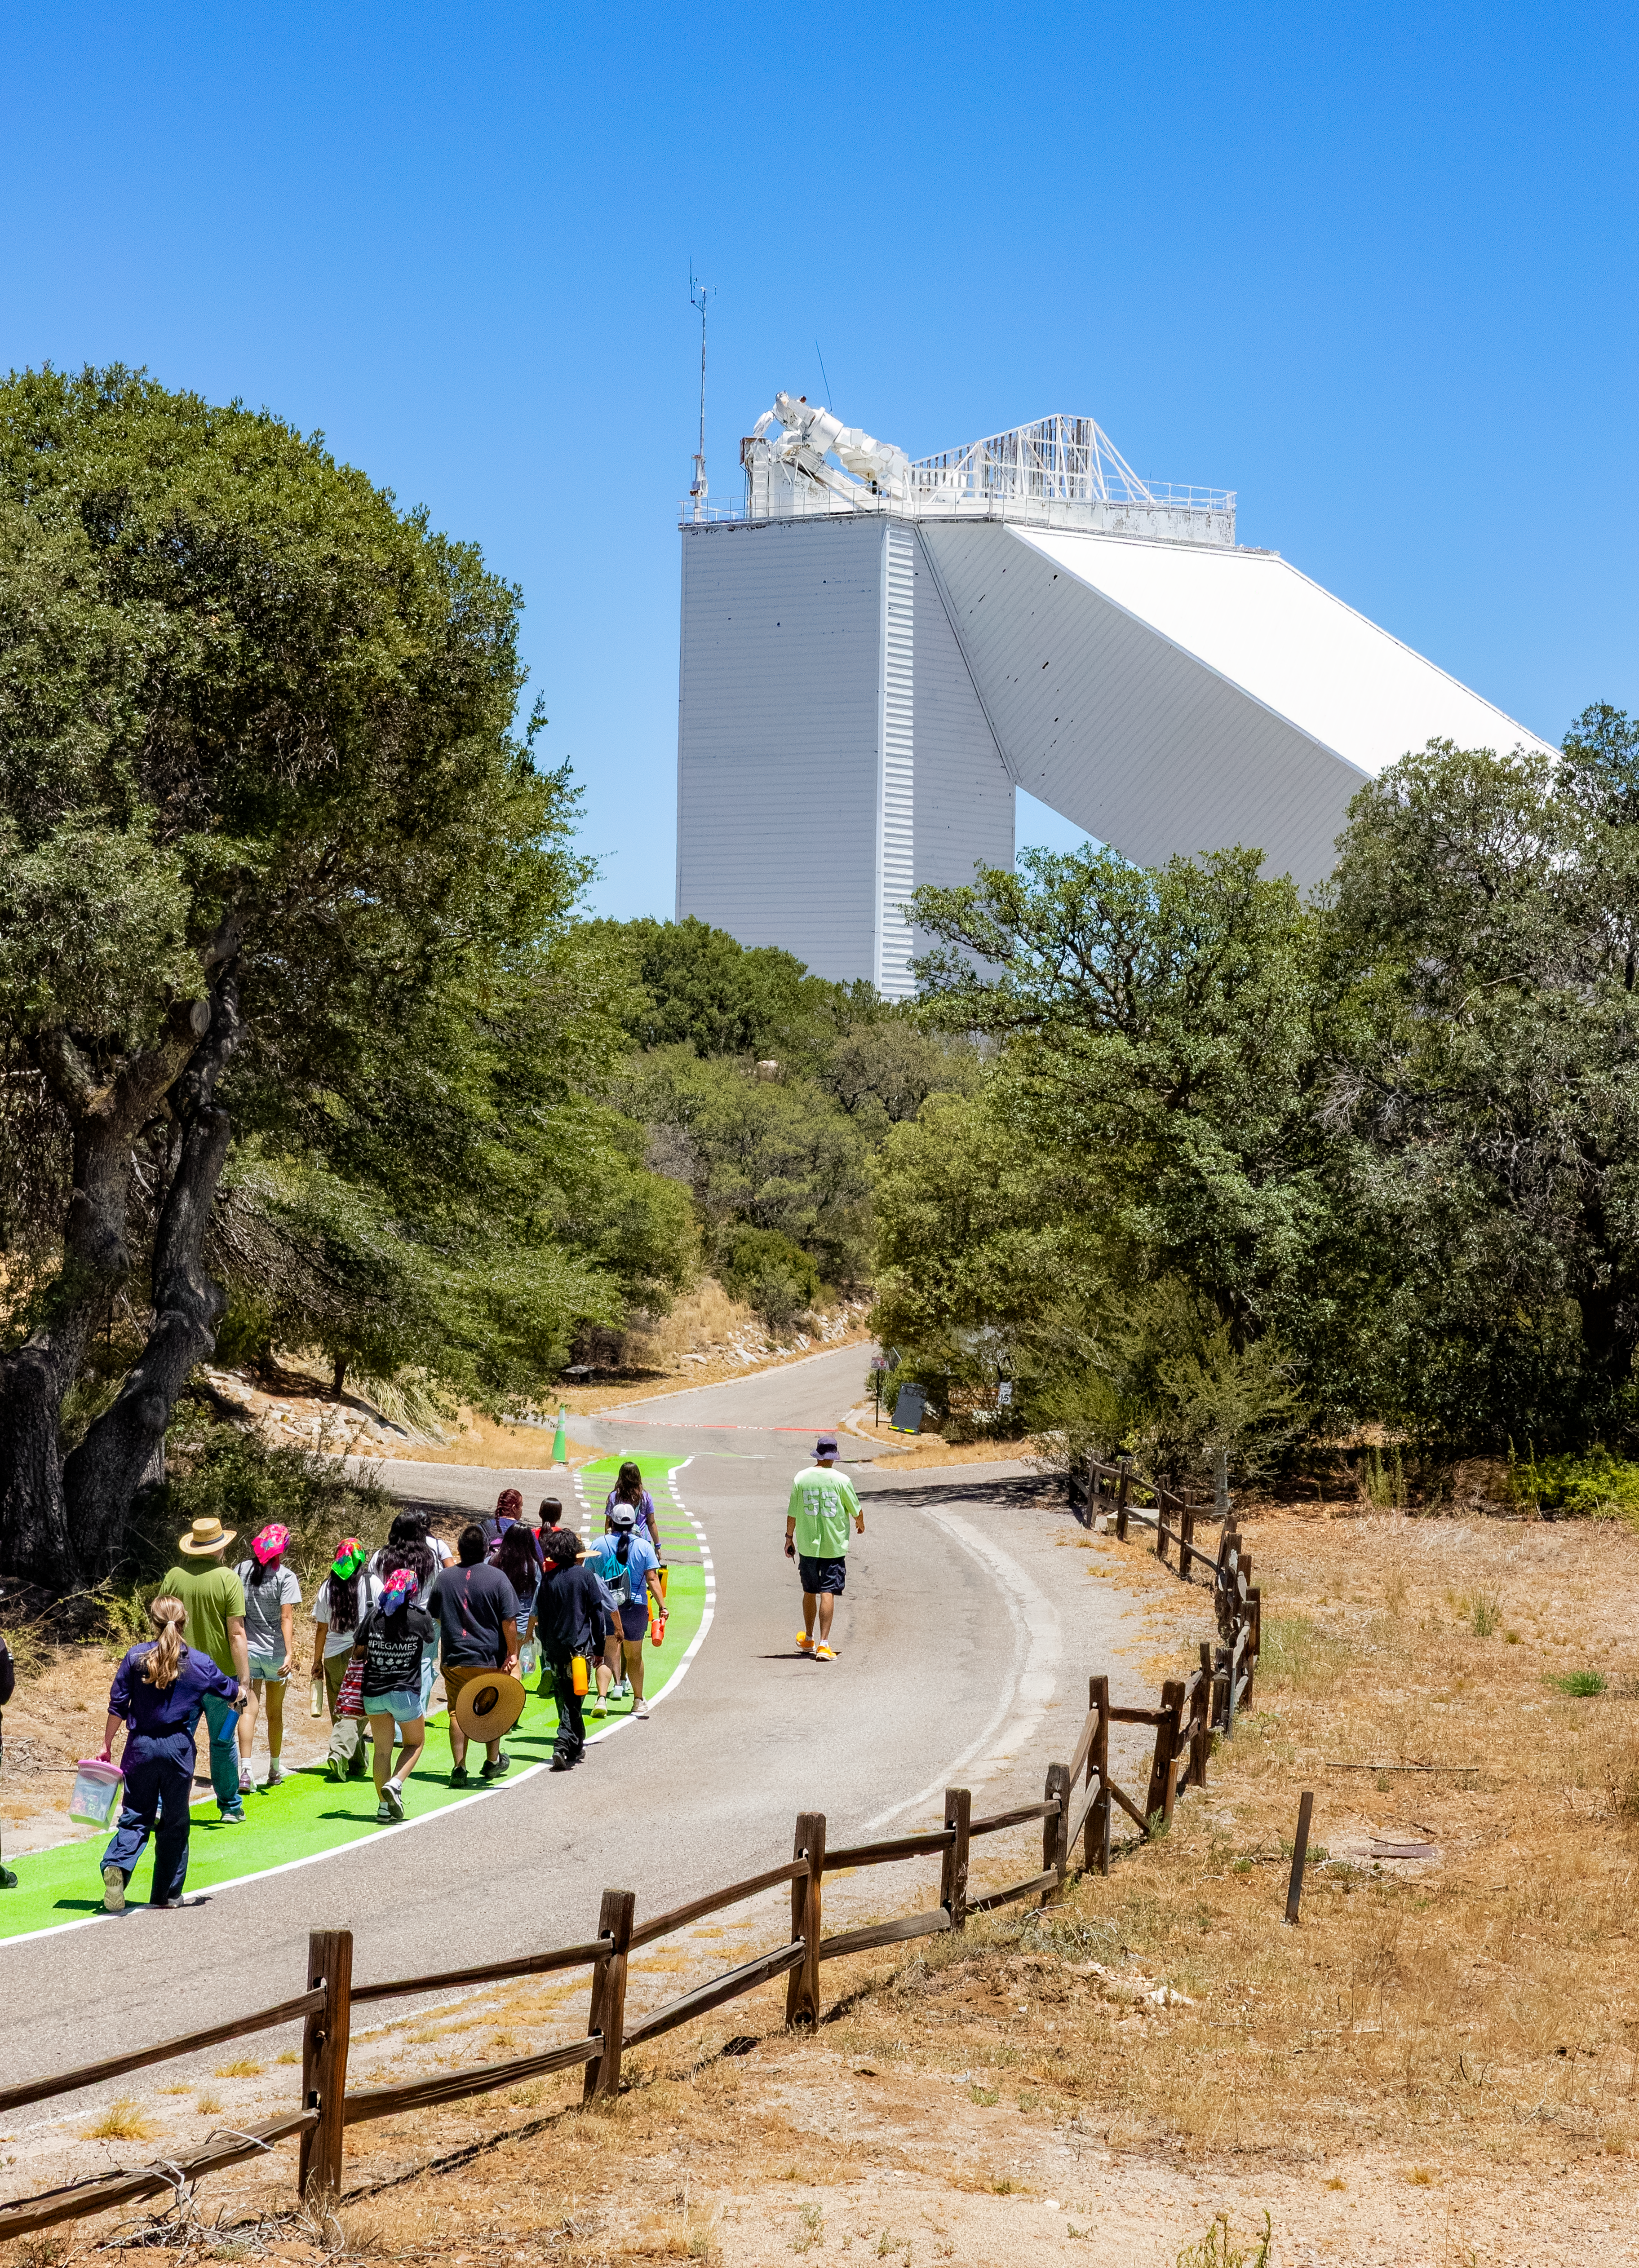

Ak-Chin Indian Community Kitt Peak Tour

Members of the Ak-Chin Indian Community follow a green walkway leading visitors to the Taṣogida Ki: Center for Astronomy Outreach during a visit to Kitt Peak in June 2026.

Credit: NOIRLab/NSF/AURA